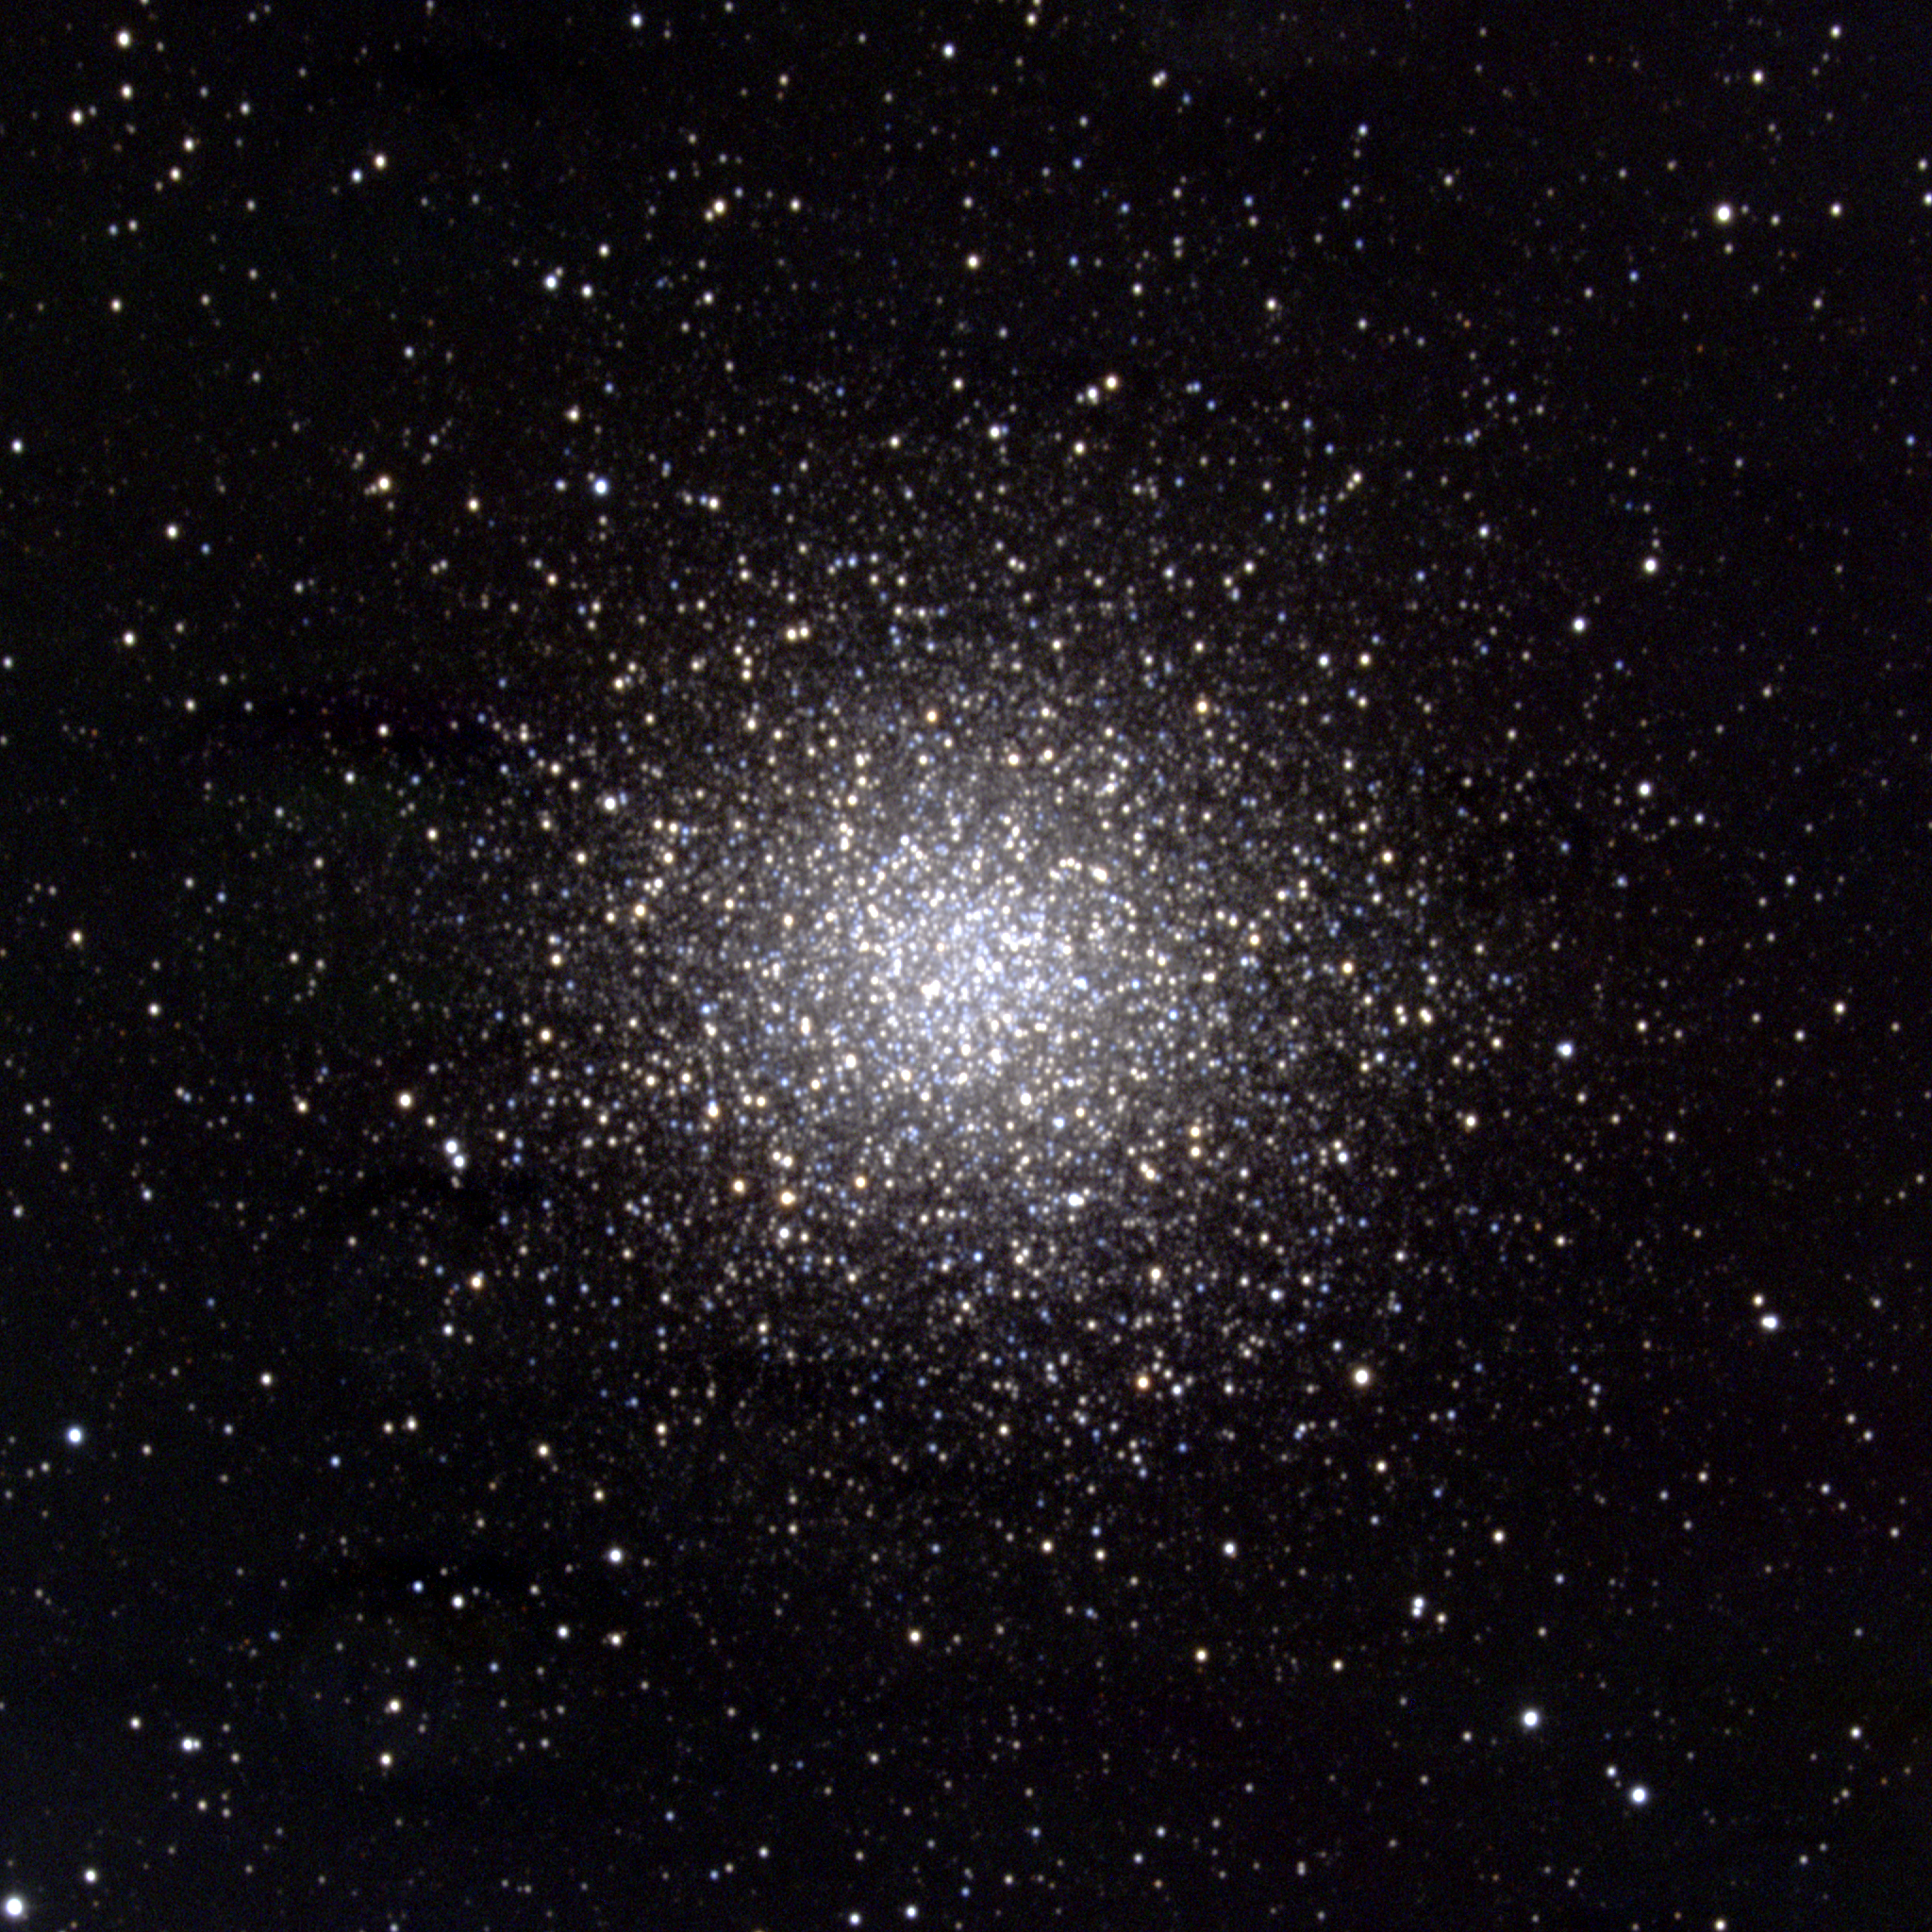

M14, NGC 6402

M14 is a somewhat looser globular cluster than many, with a very small ellipticity (deviation from being exactly circular on the sky). Appearing in the constellation Ophiuchus, it is about 29000 light-years away and about 72 light-years across. This picture was made from CCD images taken at the KPNO 0.9-meter telescope in April of 1998. Image size 11.6 arc minutes.

Credit: NOIRLab/NSF/AURA